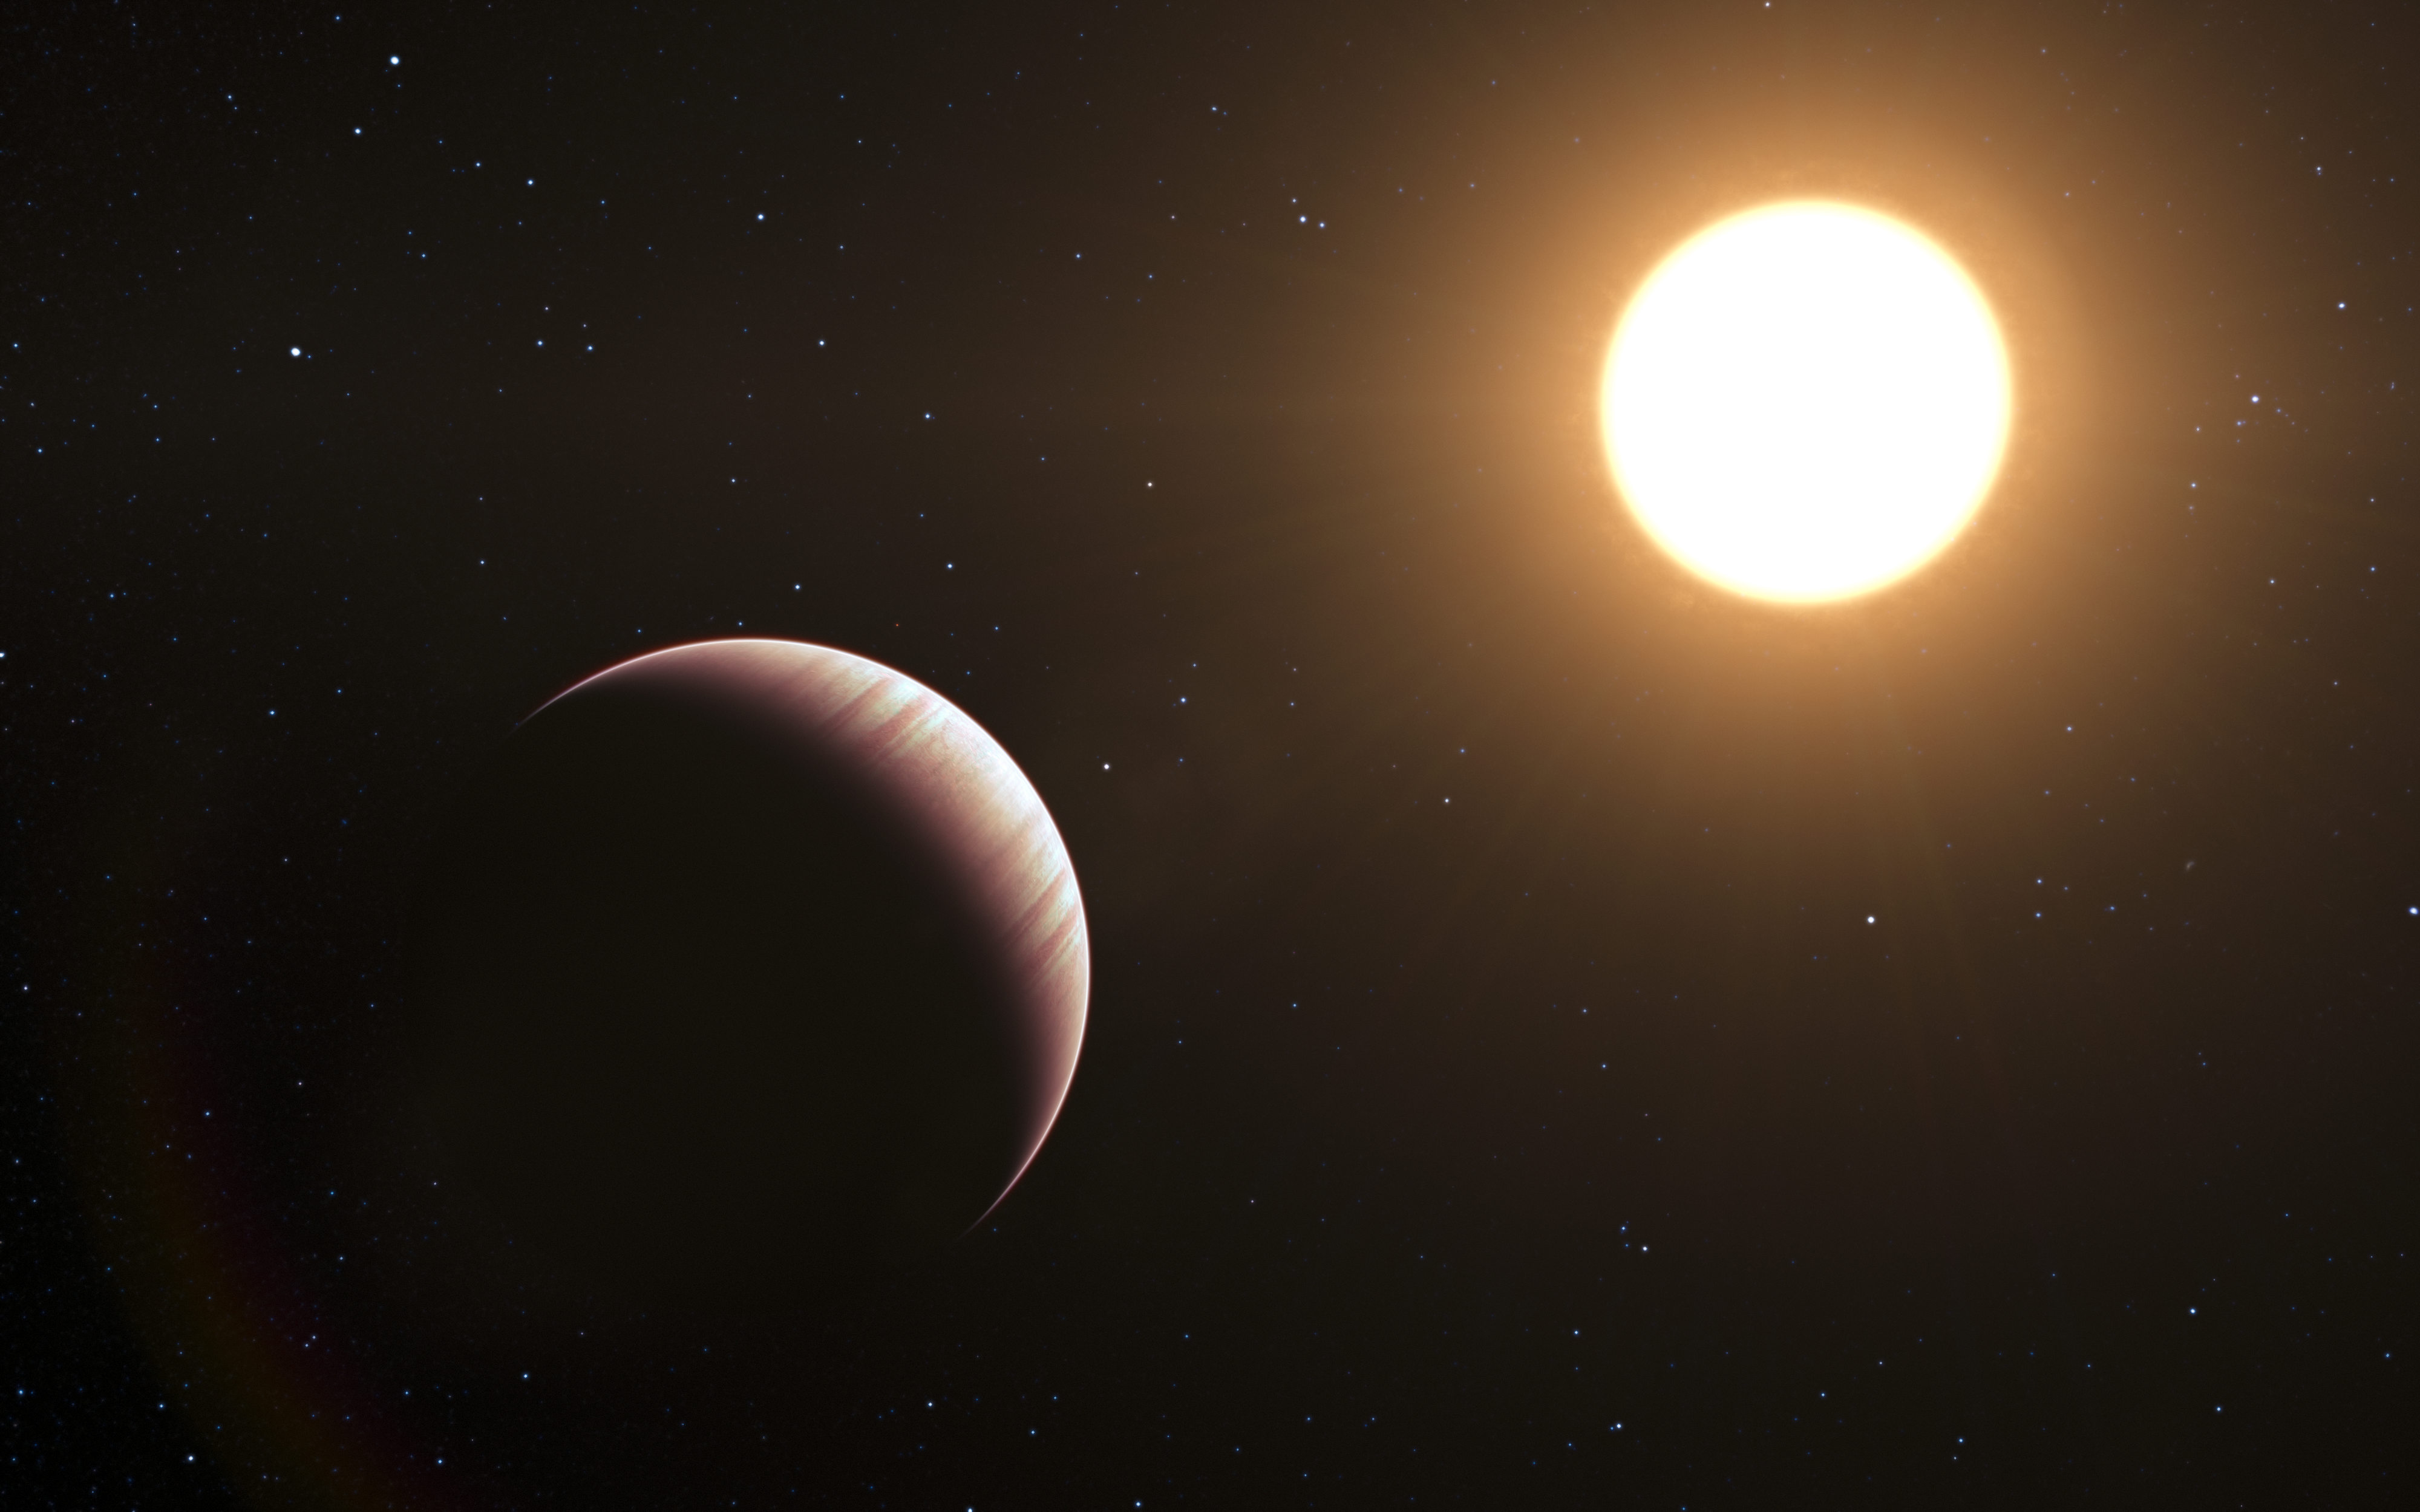

Artist’s impression of the exoplanet Tau Boötis b

This artist’s impression shows the exoplanet Tau Boötis b. This was one of the first exoplanets to be discovered back in 1996, and it is still one of the closest planetary systems known to date. Astronomers using ESO’s Very Large Telescope have now caught and studied the faint light from the planet Tau Boötis b for the first time. By employing a clever observational trick the team find that the planet’s atmosphere seems to be cooler higher up, the opposite of what was expected.

Credit: ESO/L. Calçada